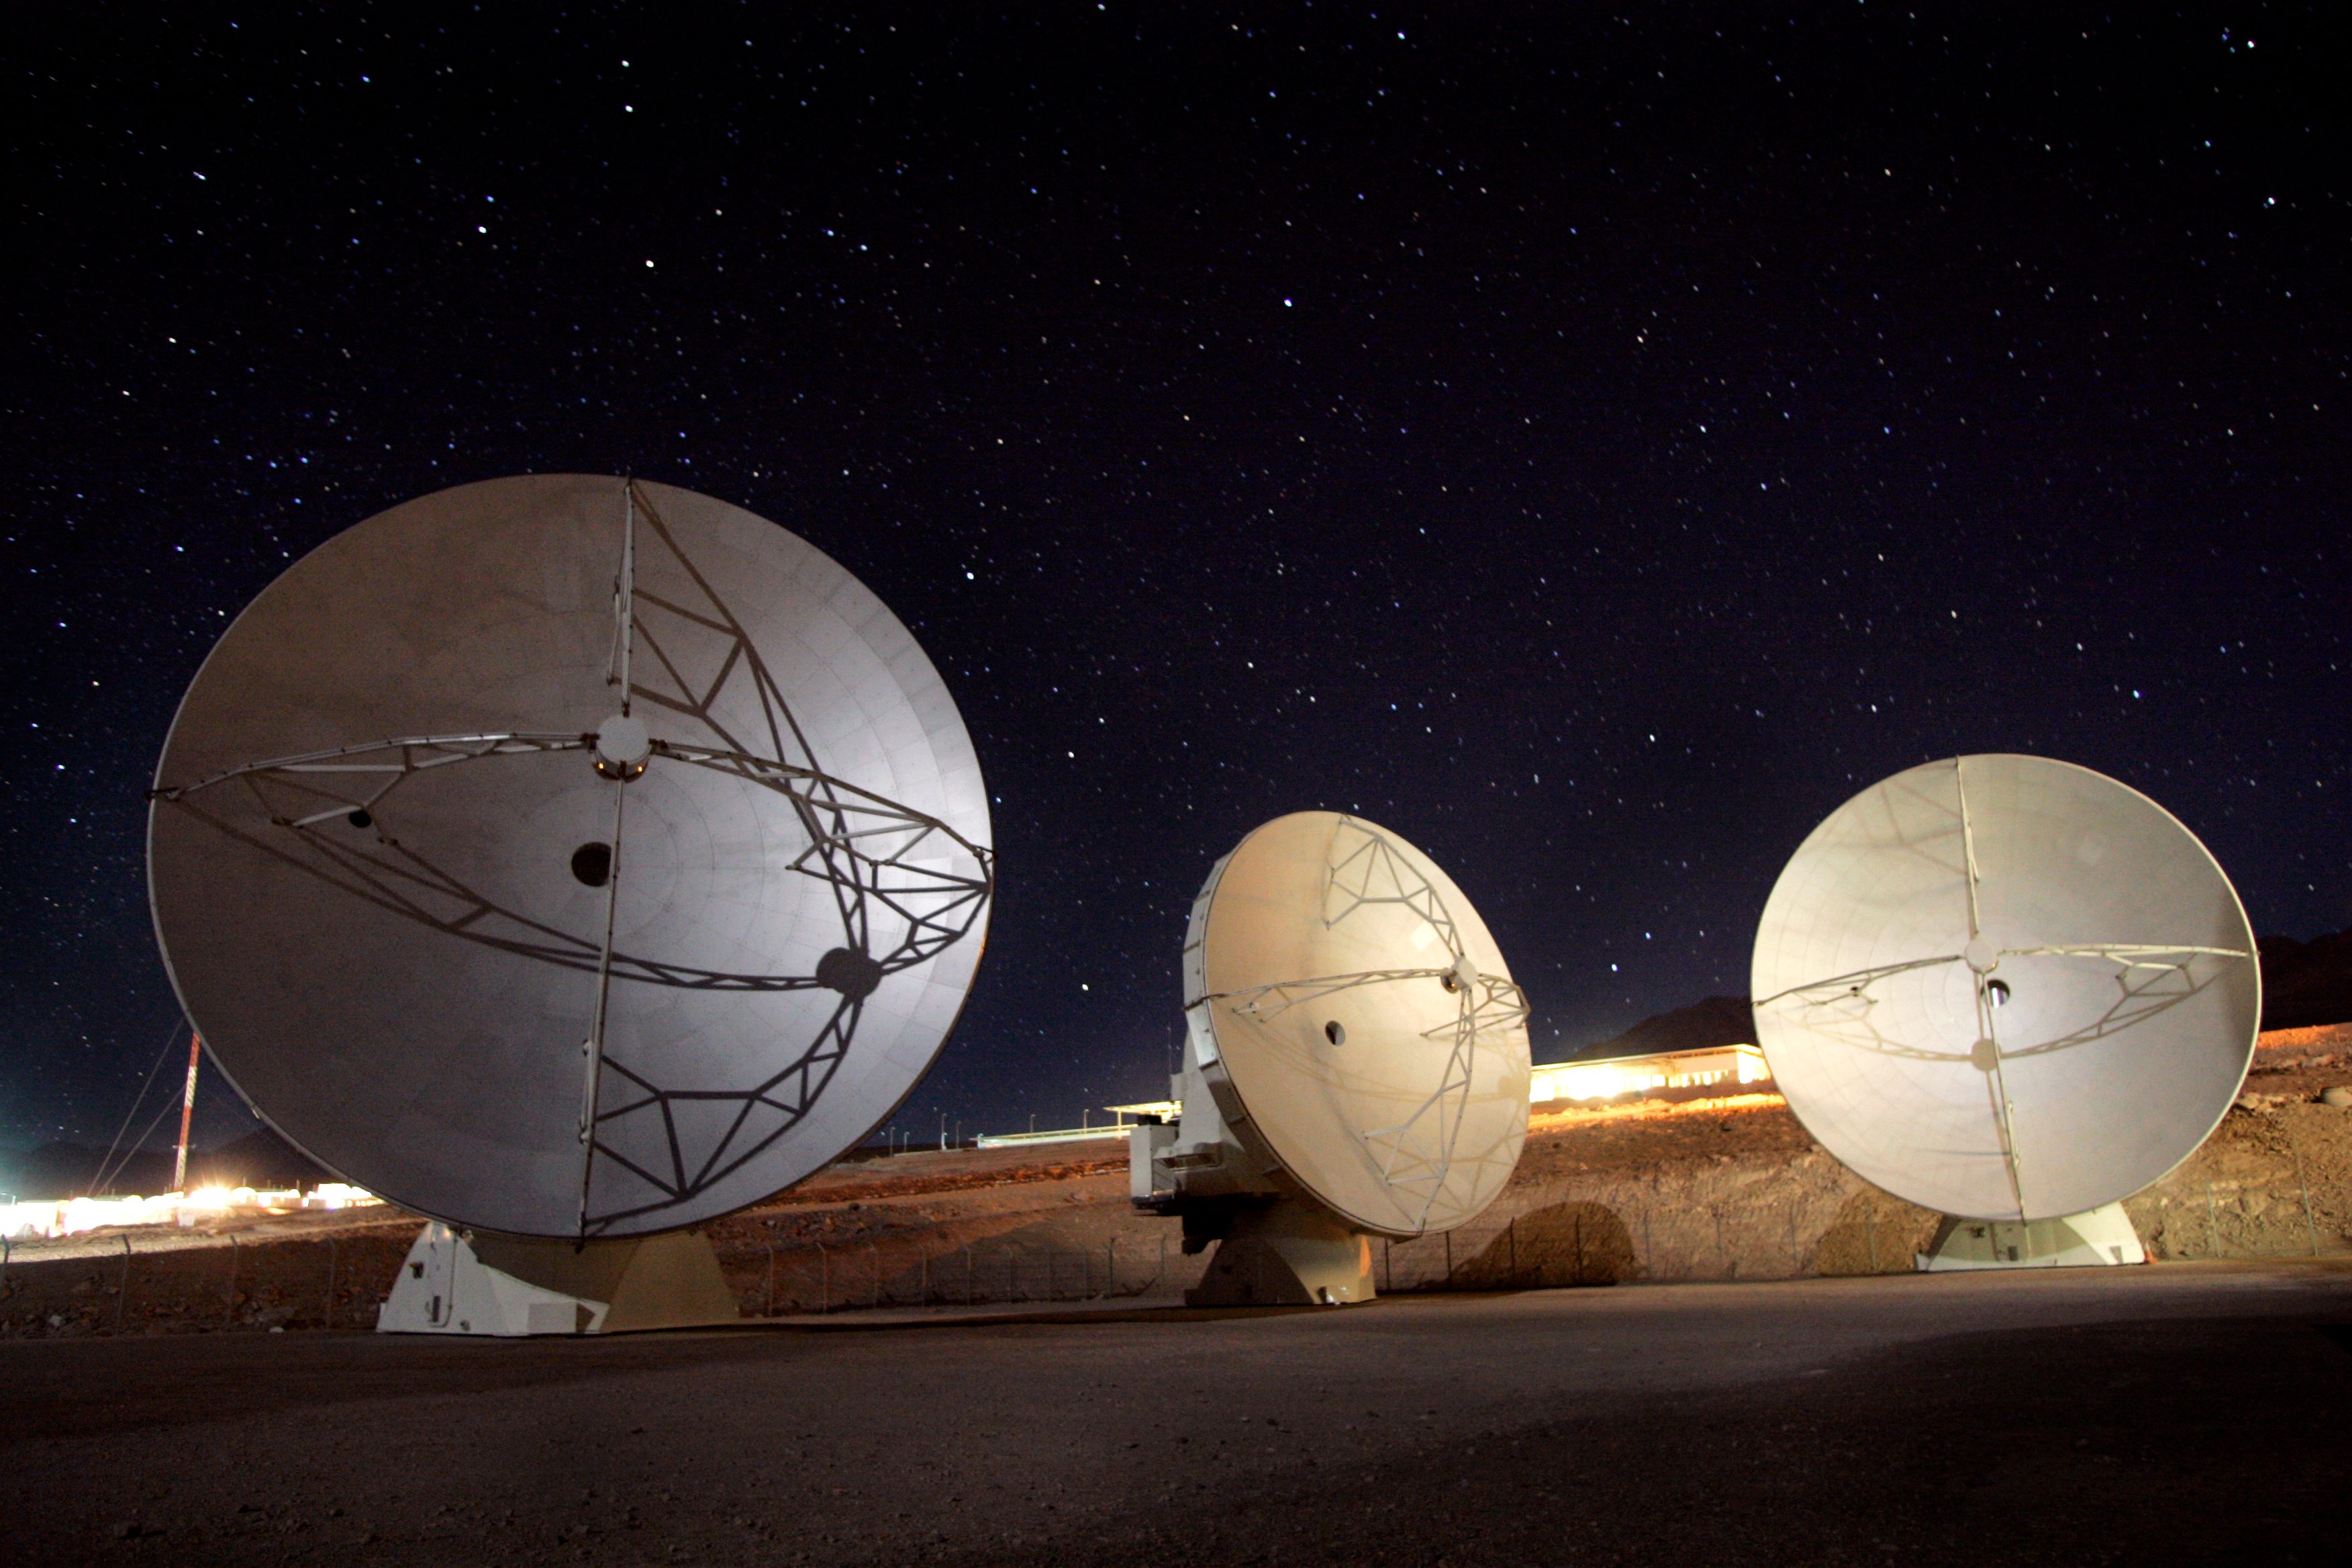

Antenna being tested

Antenna being tested before going up to the high site.

Credit: ALMA (ESO/NAOJ/NRAO)